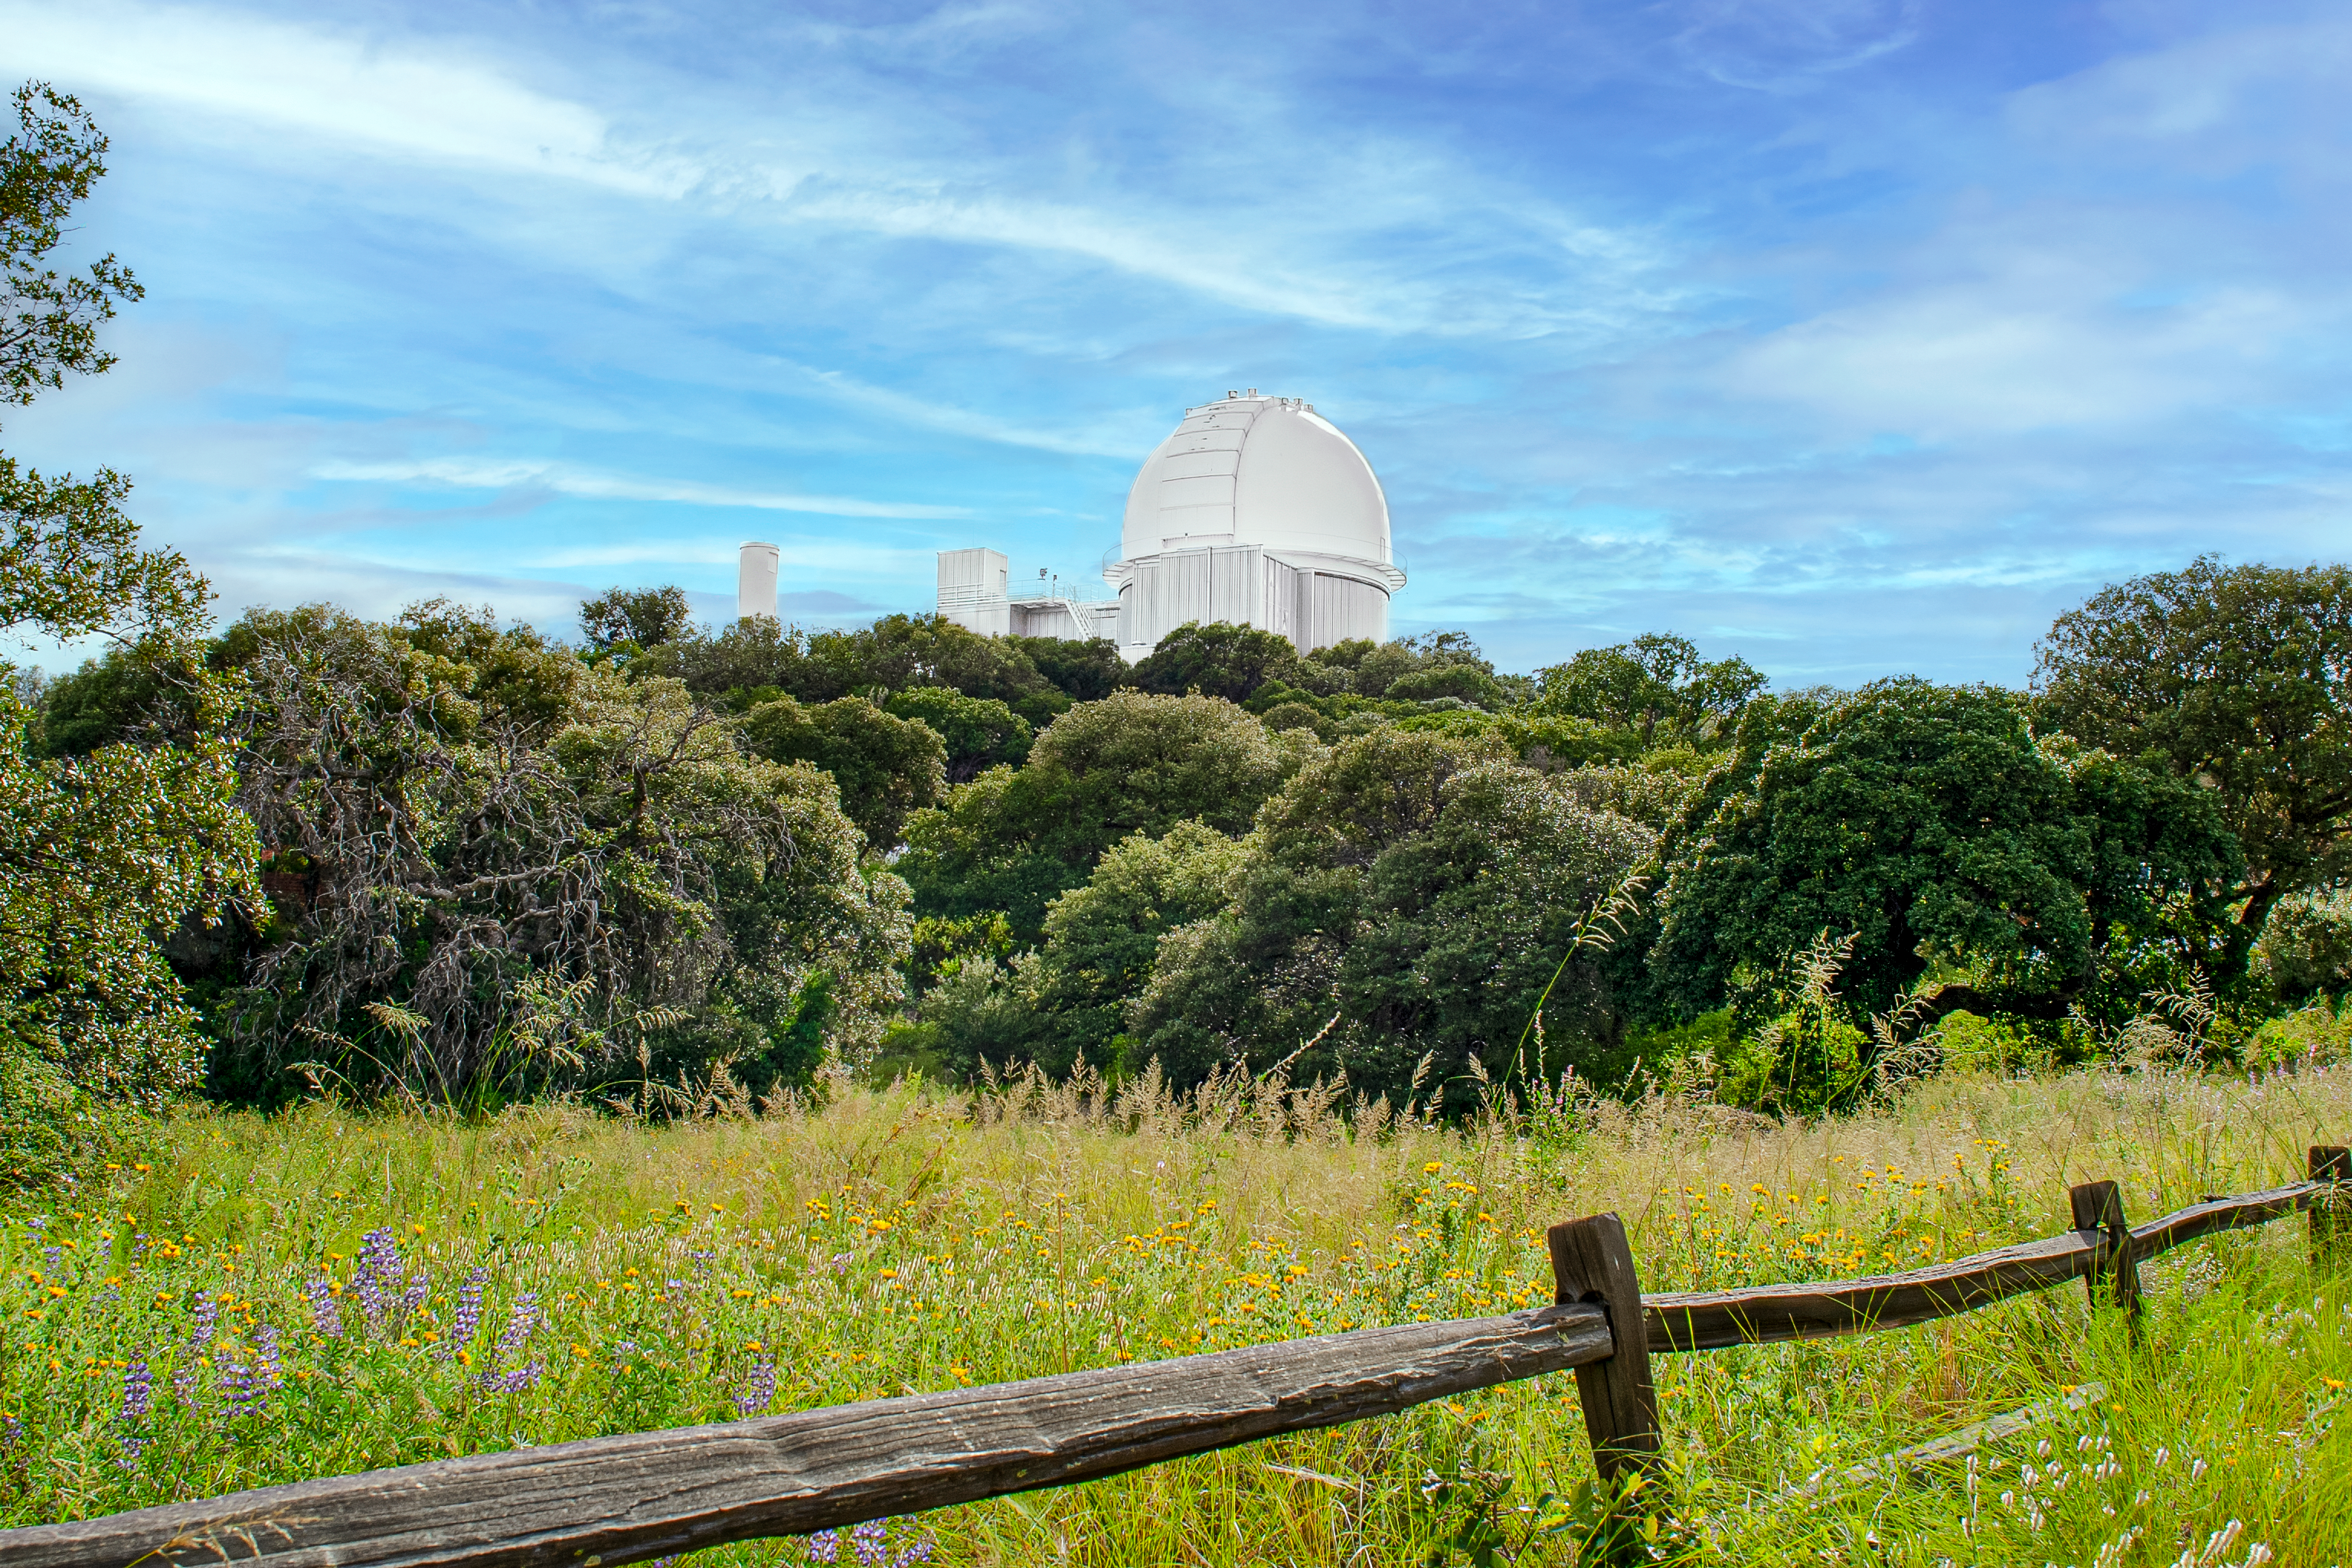

KPNO 2.1-meter Telescope

The KPNO 2.1-meter Telescope in the backdrop at Kitt Peak National Observatory in Arizona.

Credit: NOIRLab/NSF/AURA/P. Marenfeld